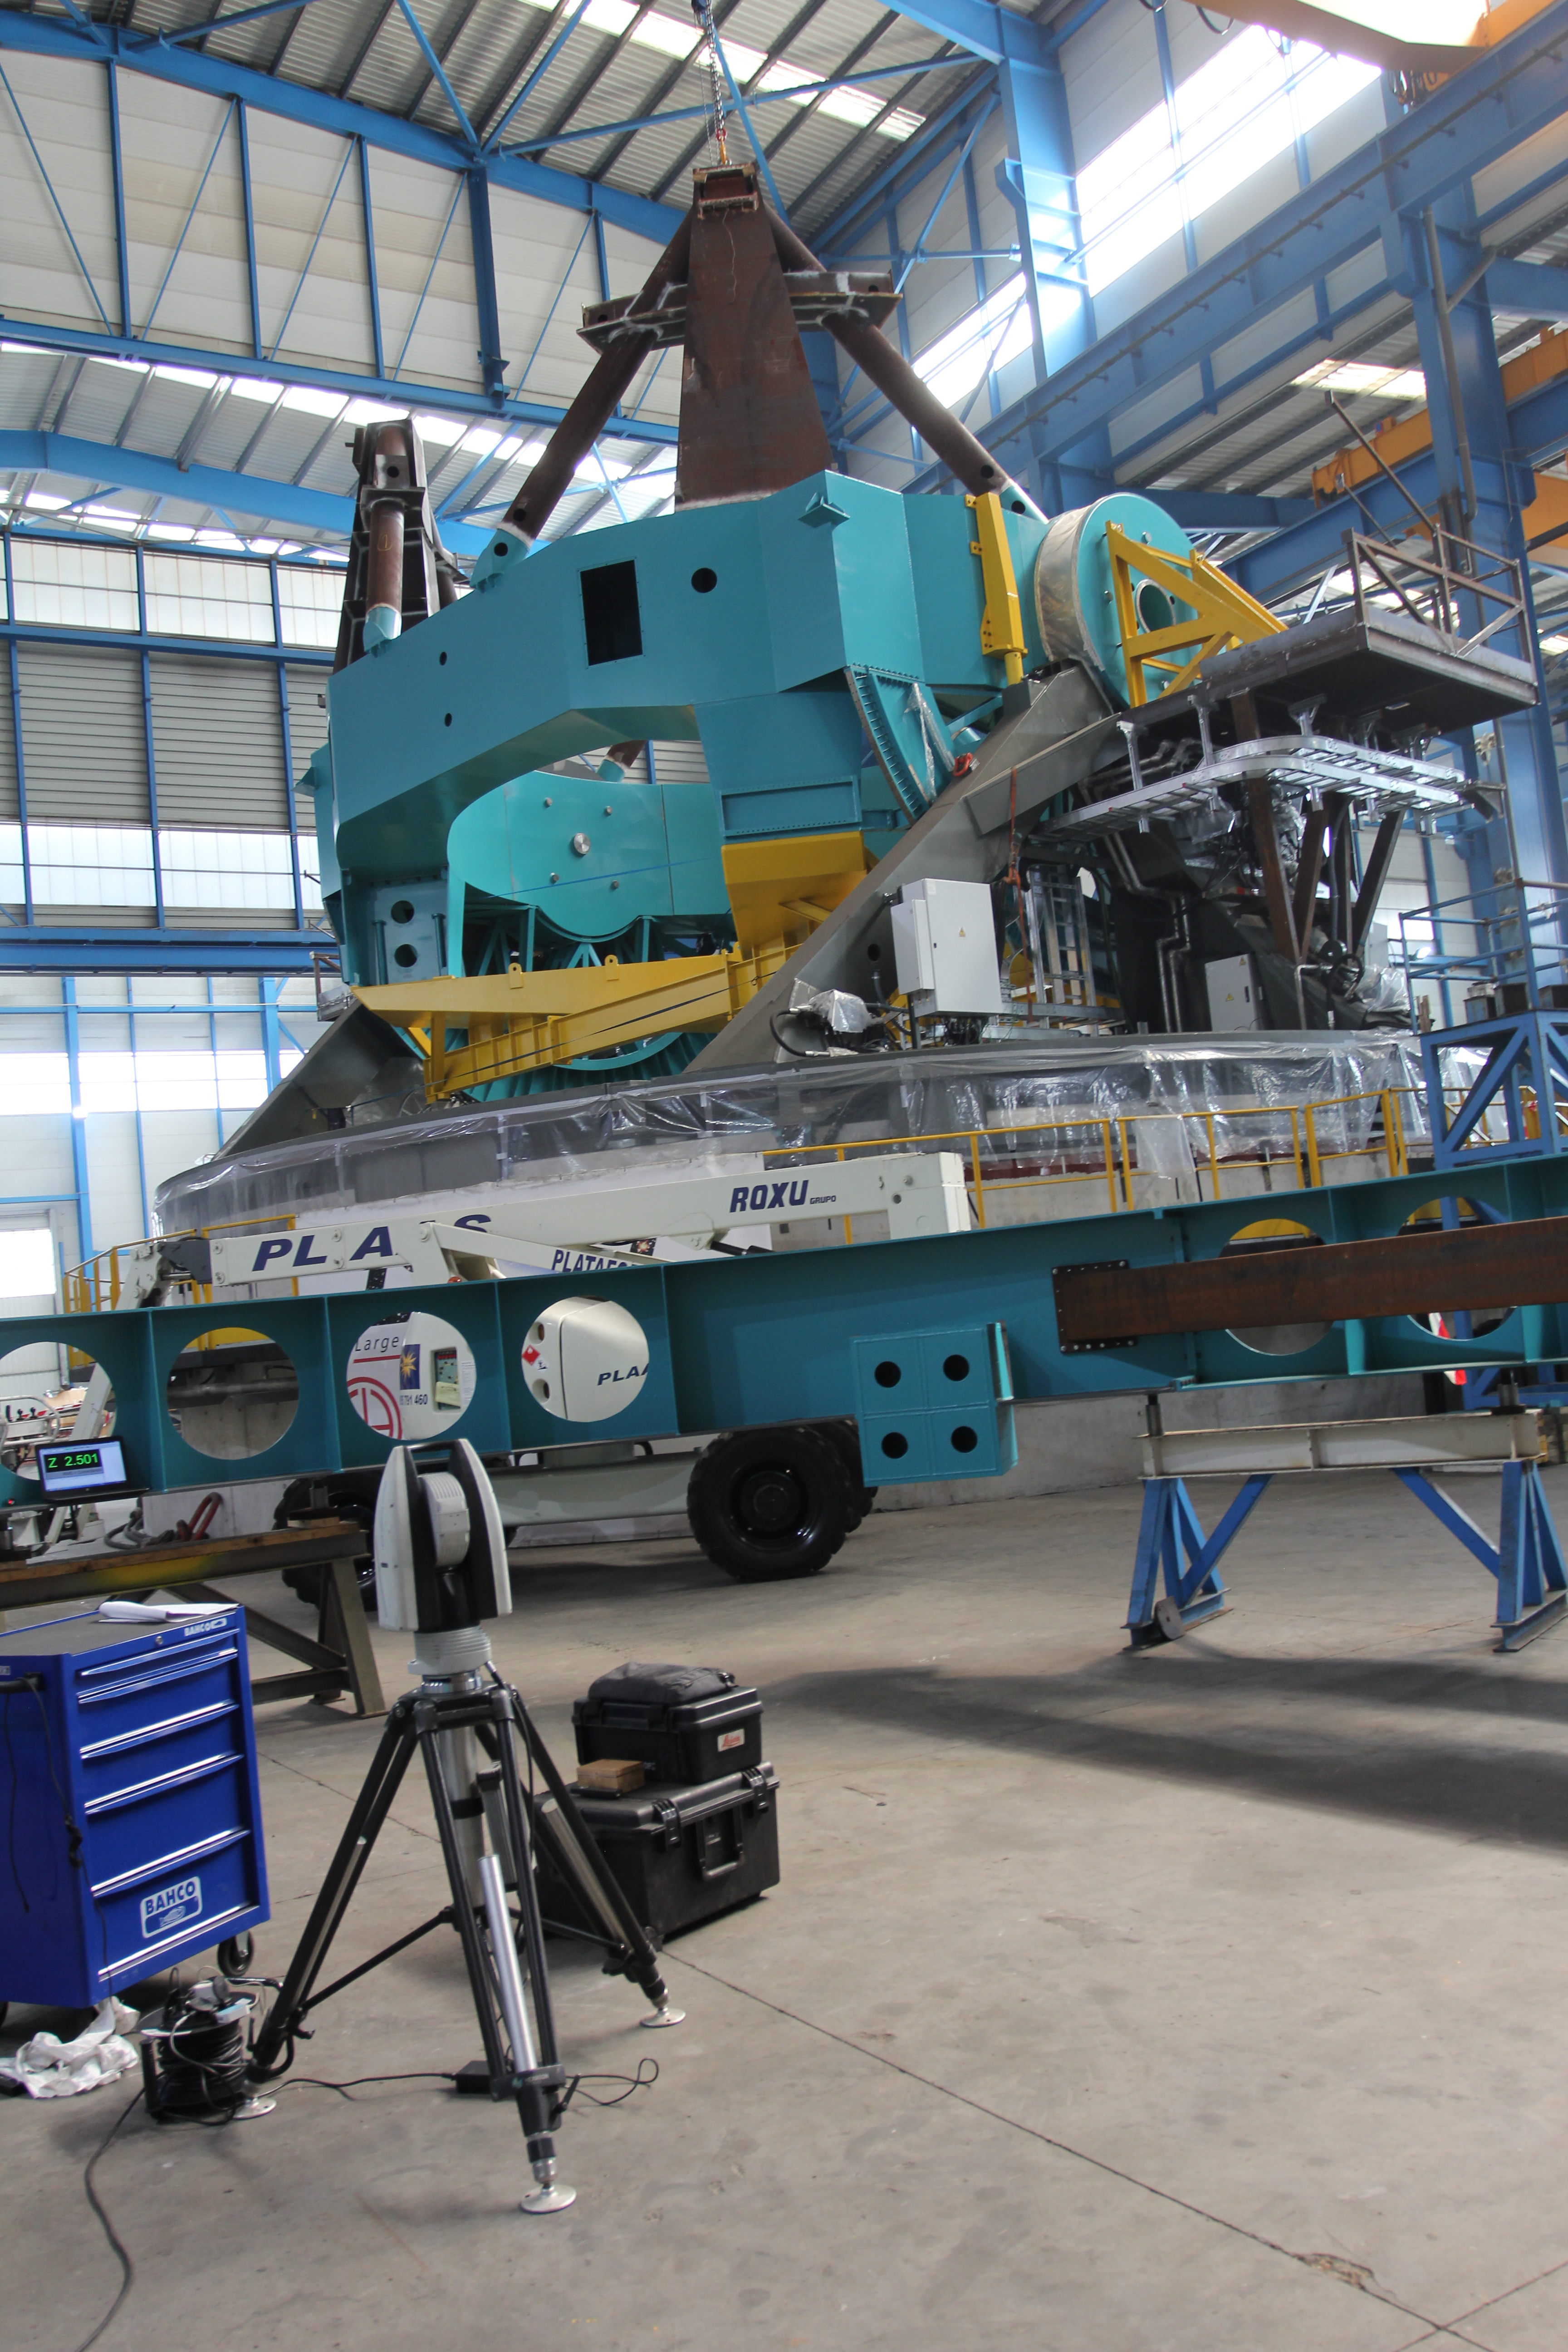

TMA Integration

Members of the Telescope & Site team visited Telescope Mount Assembly (TMA) subcontractor Asturfeito in September, where full-scale integration of the elevation structure onto the azimuth assembly is in progress. Current and near-term scheduled work on the TMA includes verification of component fit and function, continued installation of the top end of the telescope, and installation of the electrical and fluid systems. This work is all ramping up to support factory testing near the end of this year.

Credit: Rubin Observatory/NSF/AURA